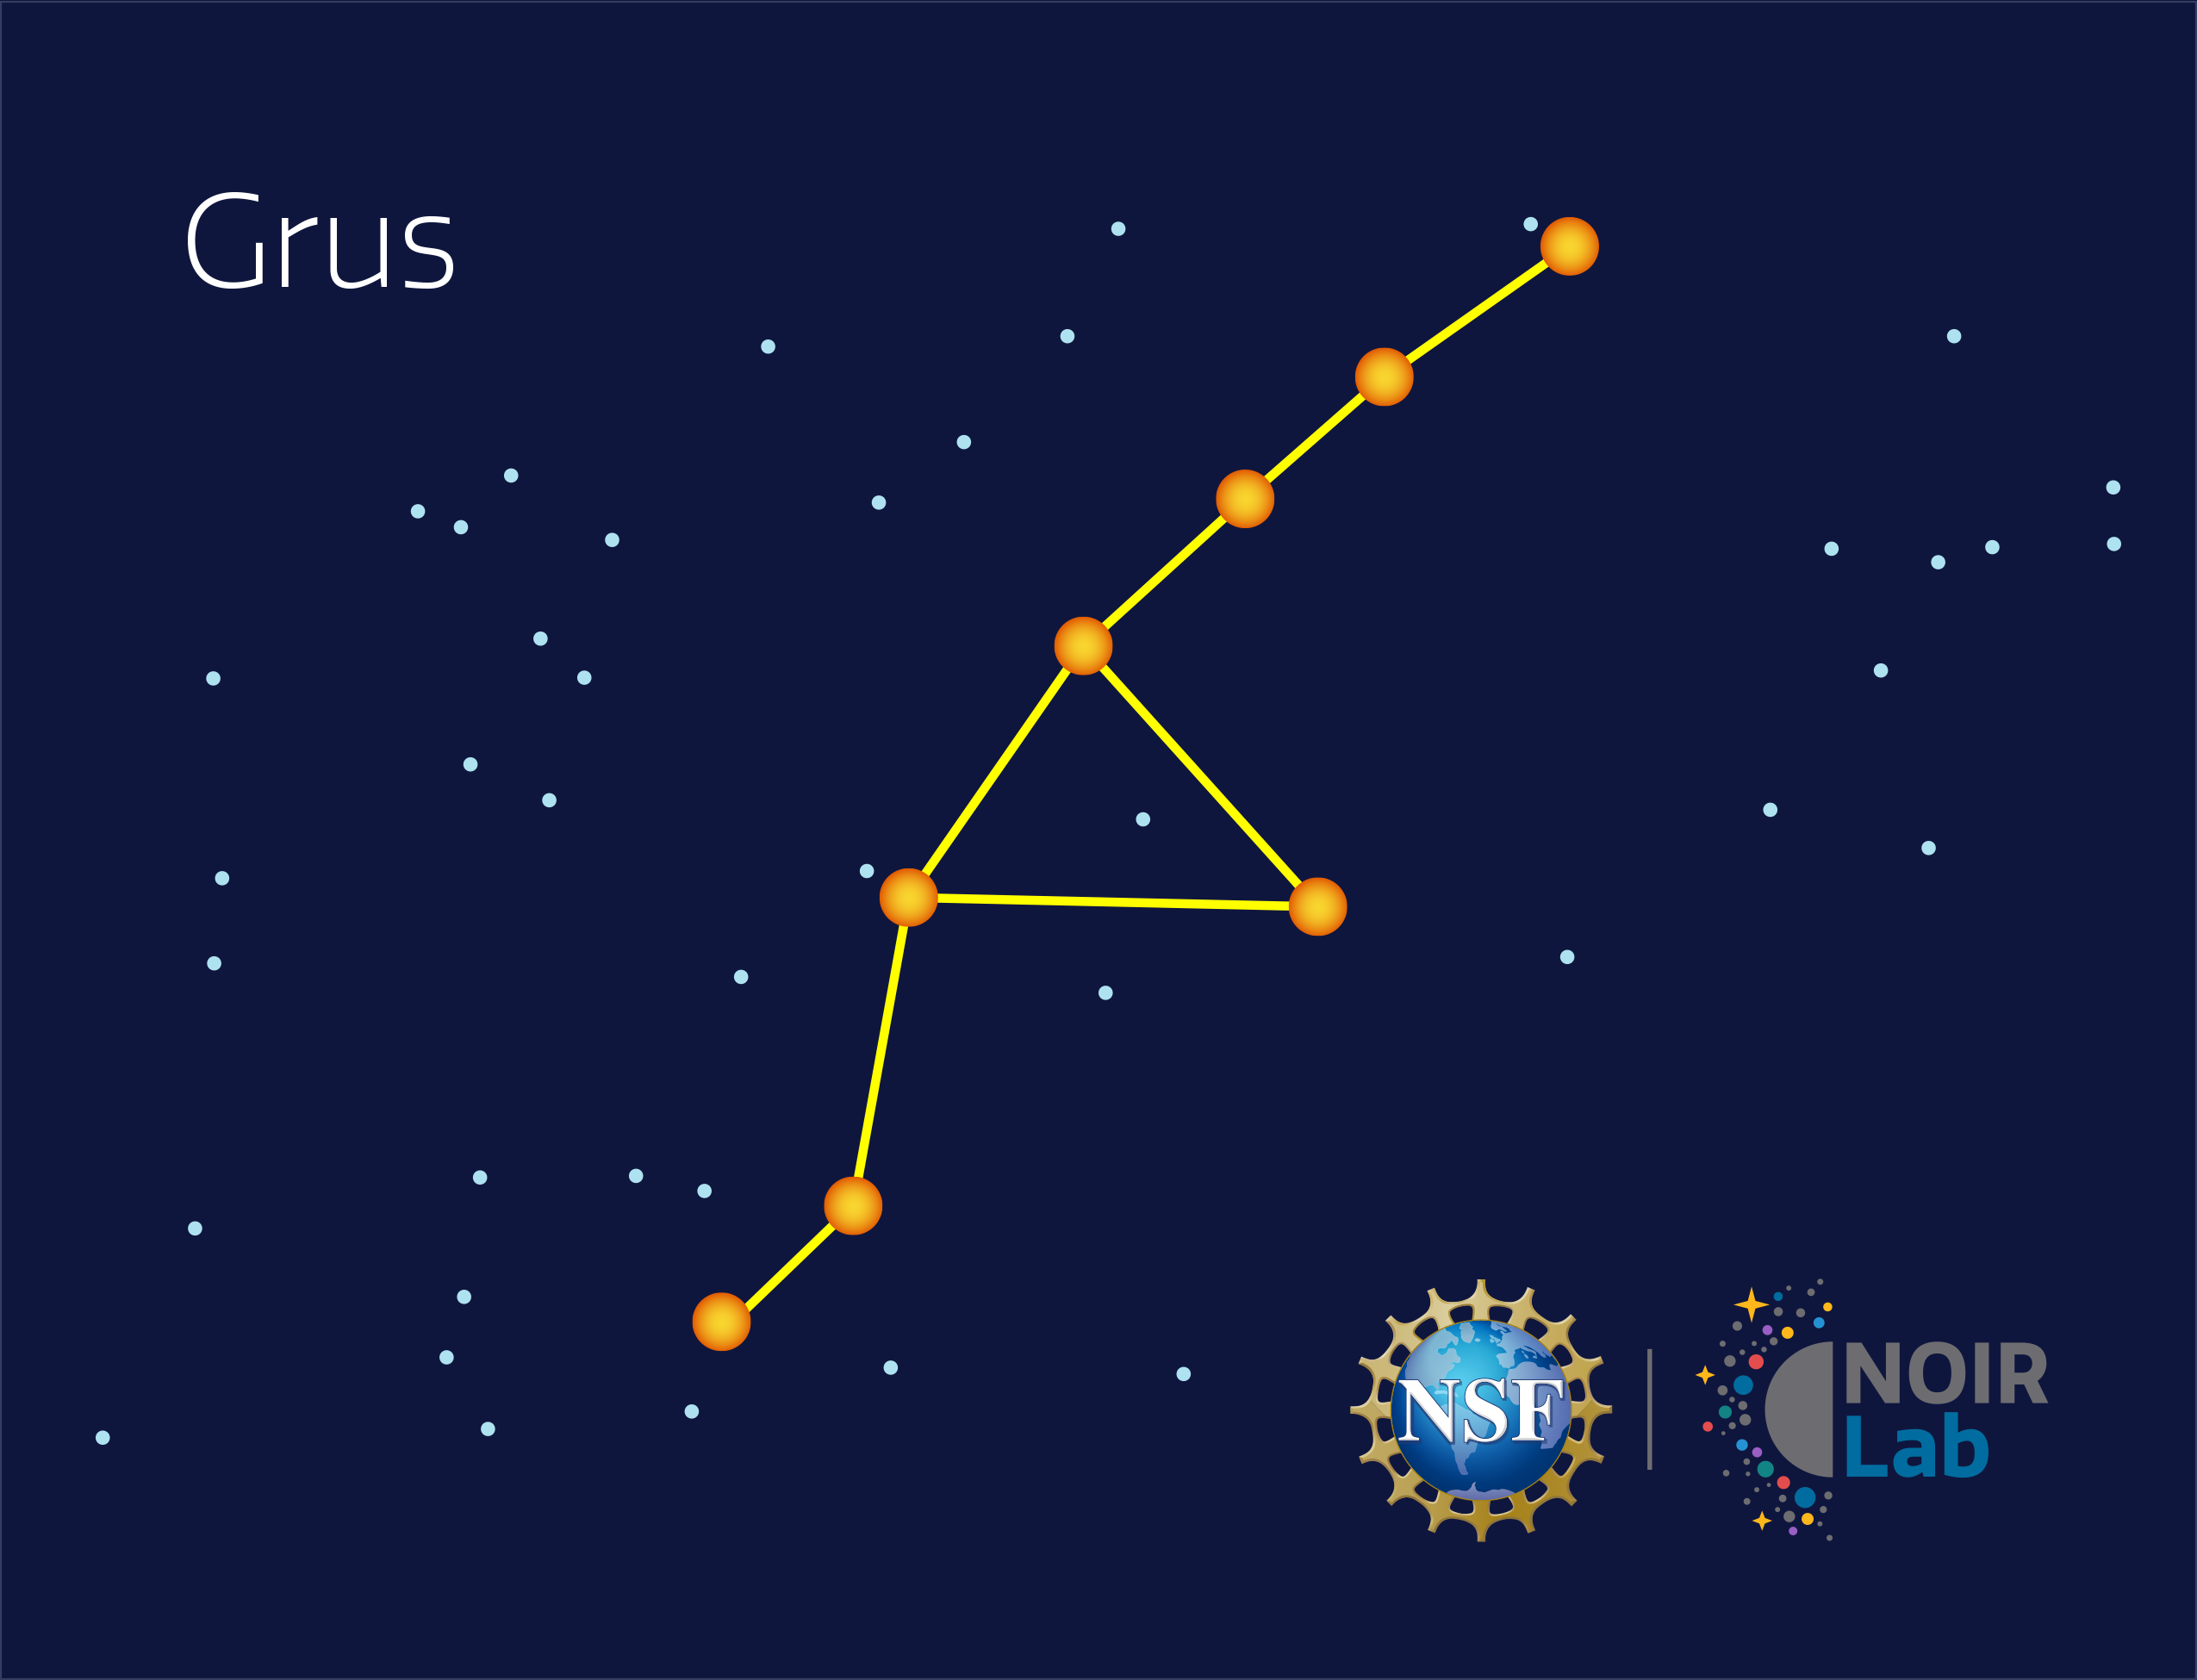

Grus

Credit: NOIRLab